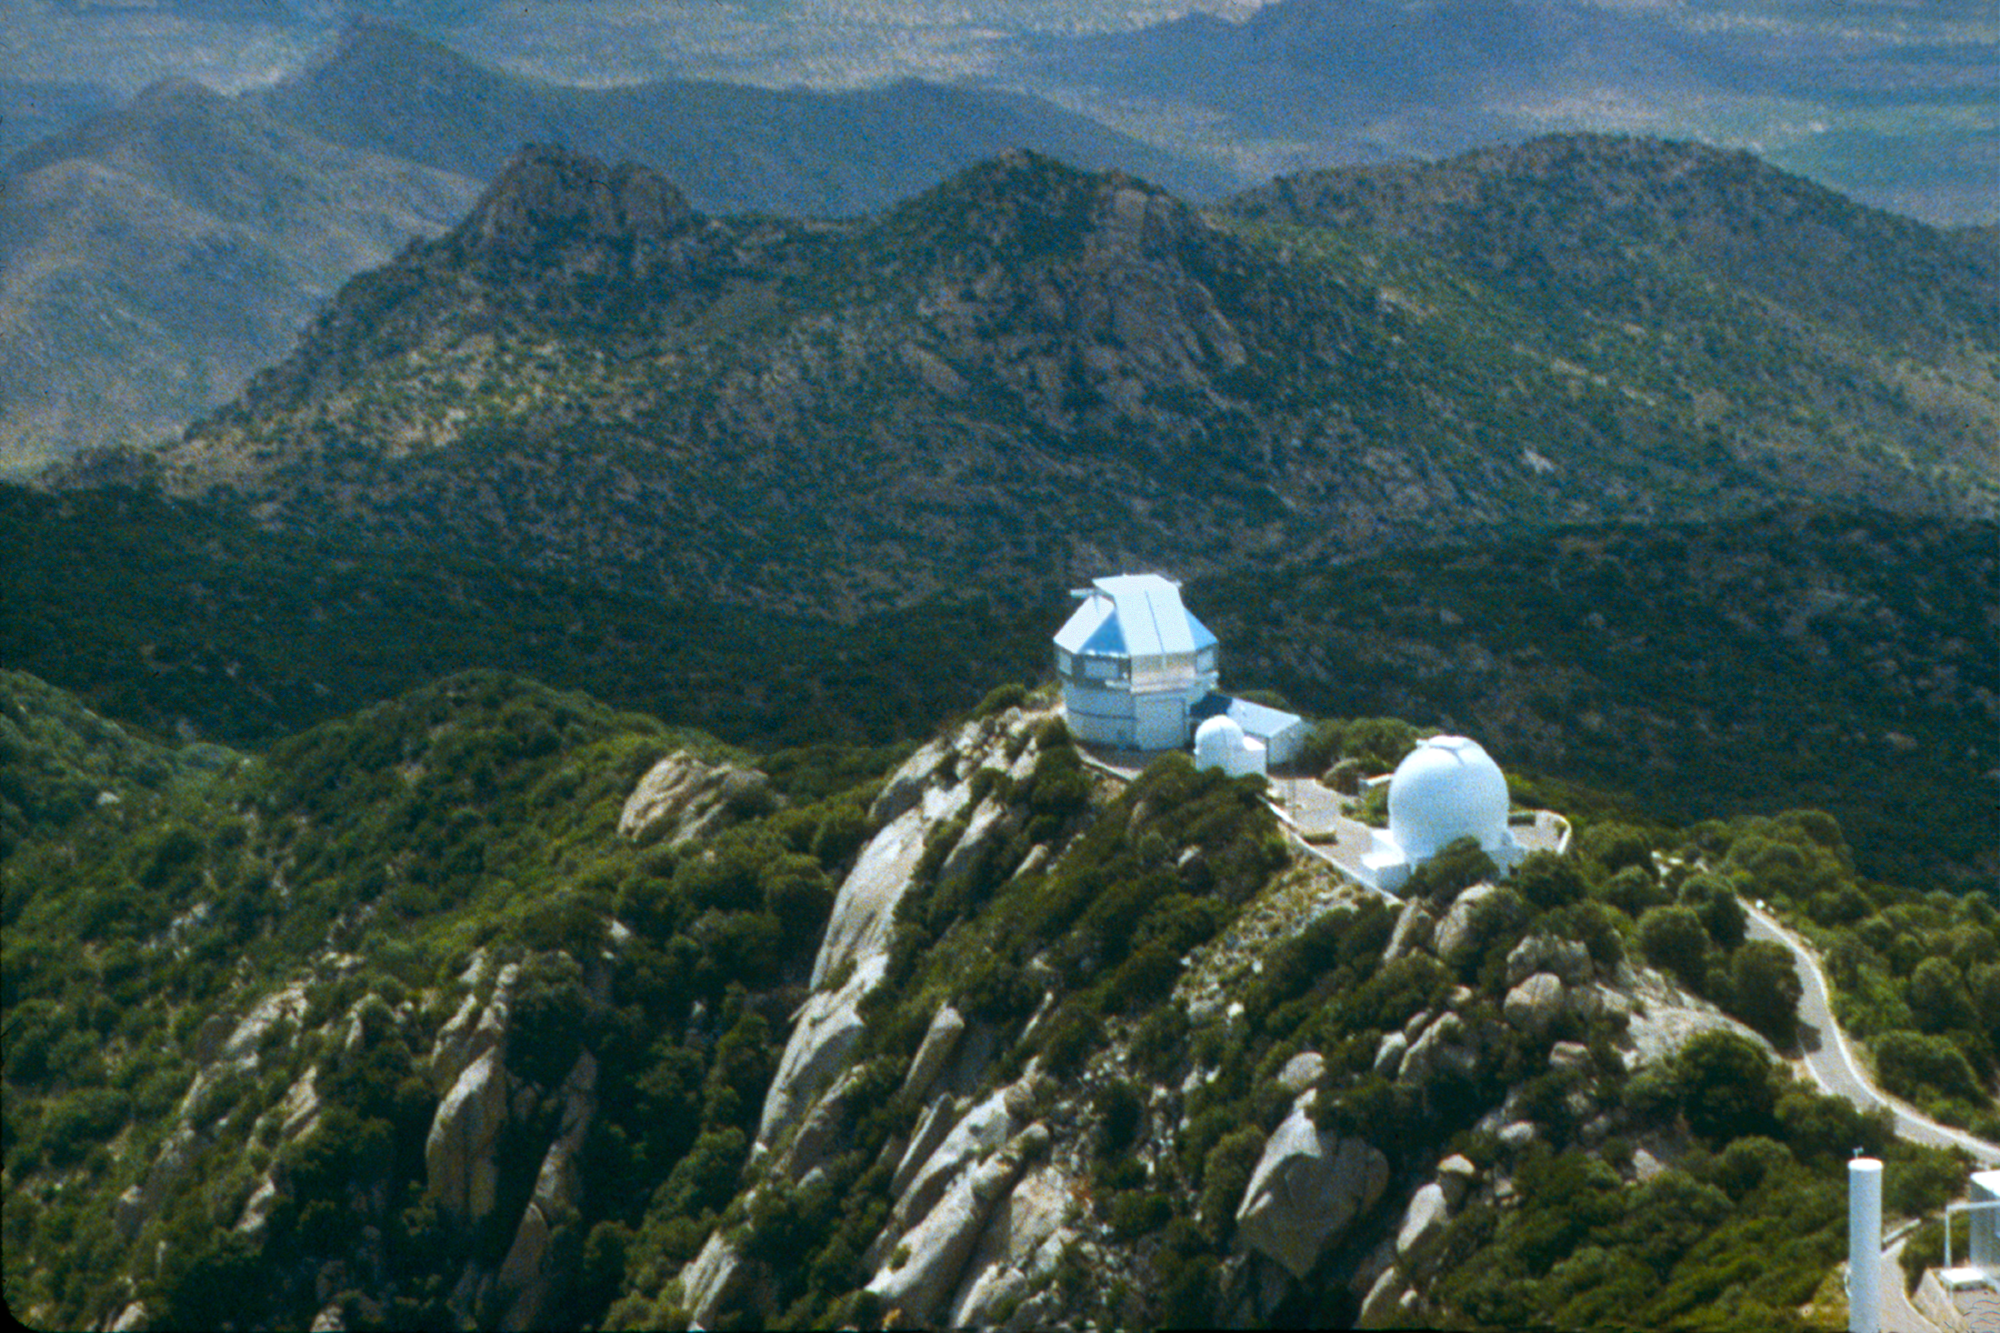

Aerial view of the WIYN 3.5-meter Telescope

Aerial view of the WIYN 3.5-meter Telescope at KPNO.

Credit: KPNO/NOIRLab/NSF/AURA/P. Marenfeld